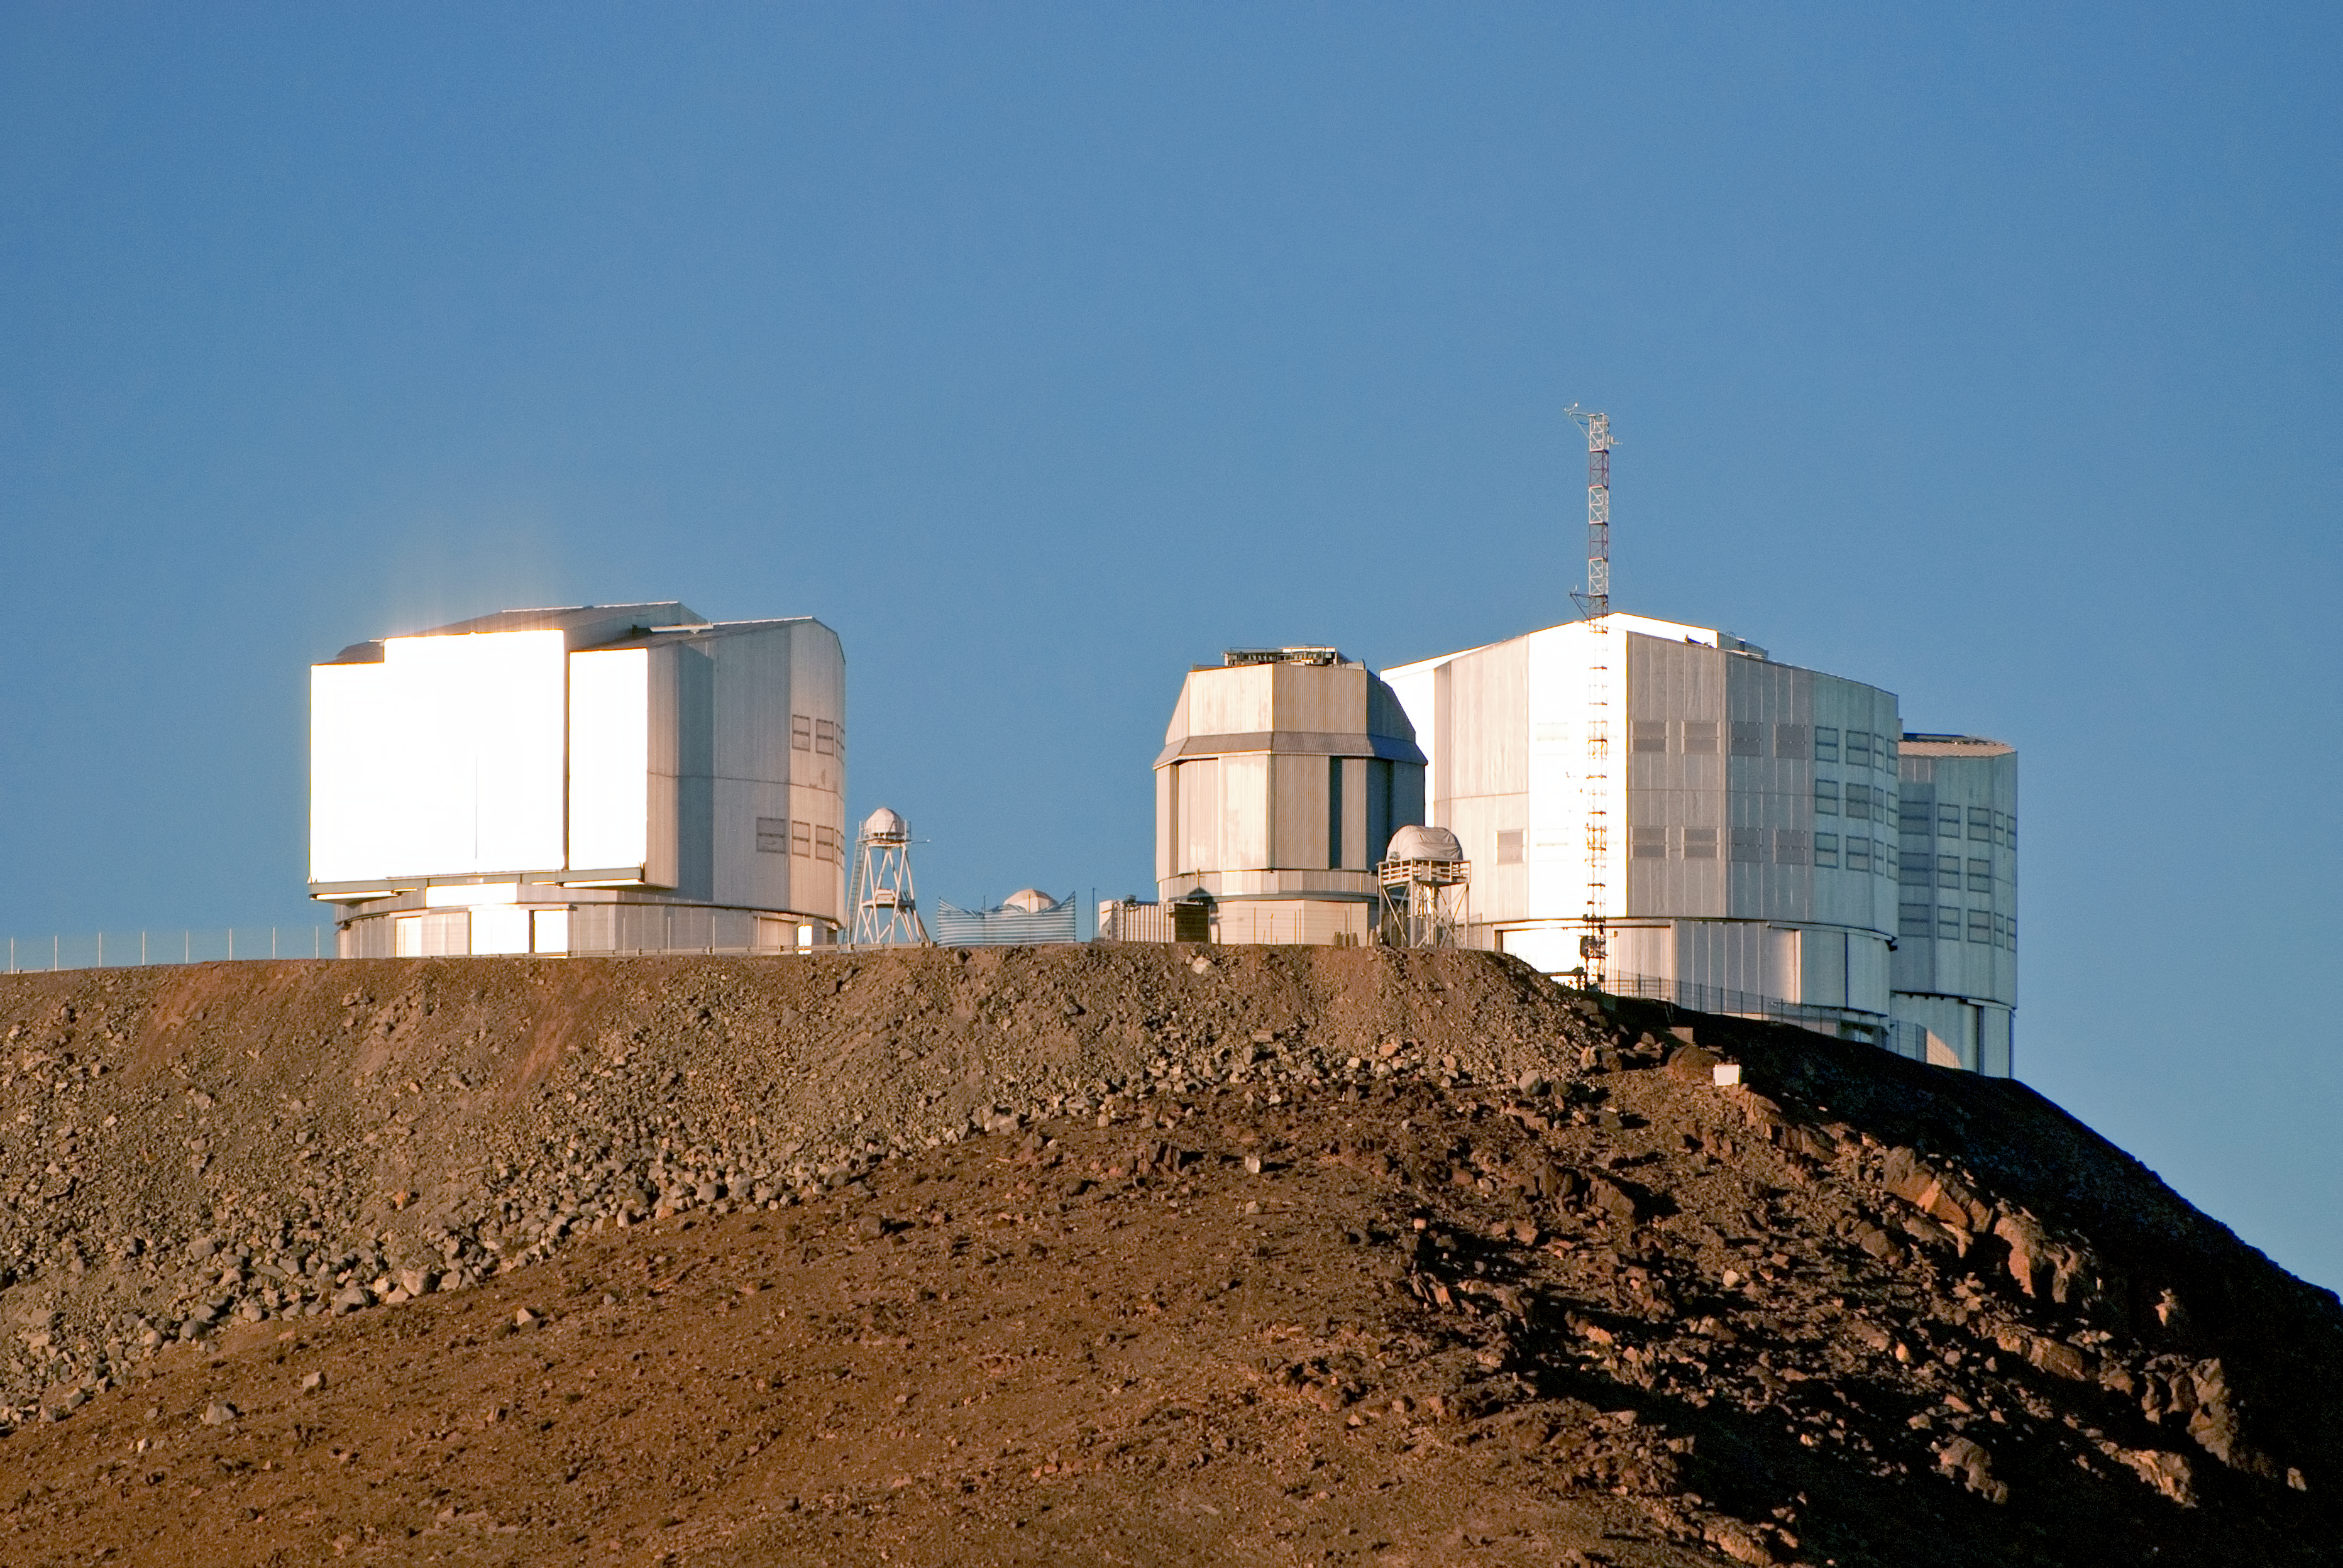

VLT atop Cerro Paranal

The ESO Very Large Telescope (VLT) atop Cerro Paranal, a 2600-metre-high mountain, located some 120 km south of Antofagasta, in the Atacama Desert of Chile. The VLT is composed of four 8.2-metre Unit Telescopes (UTs) and four 1.8-metre Auxiliary Telescopes (ATs). In this picture, taken from the neighbouring peak of the 4.1-metre VISTA telescope (also part of the Paranal Observatory) we see, from left to right: the UT4 "Yepun" Telescope, the VST, and the UT3 "Melipal" Telescope.

Credit: ESO/José Francisco Salgado (www.josefrancisco.org)